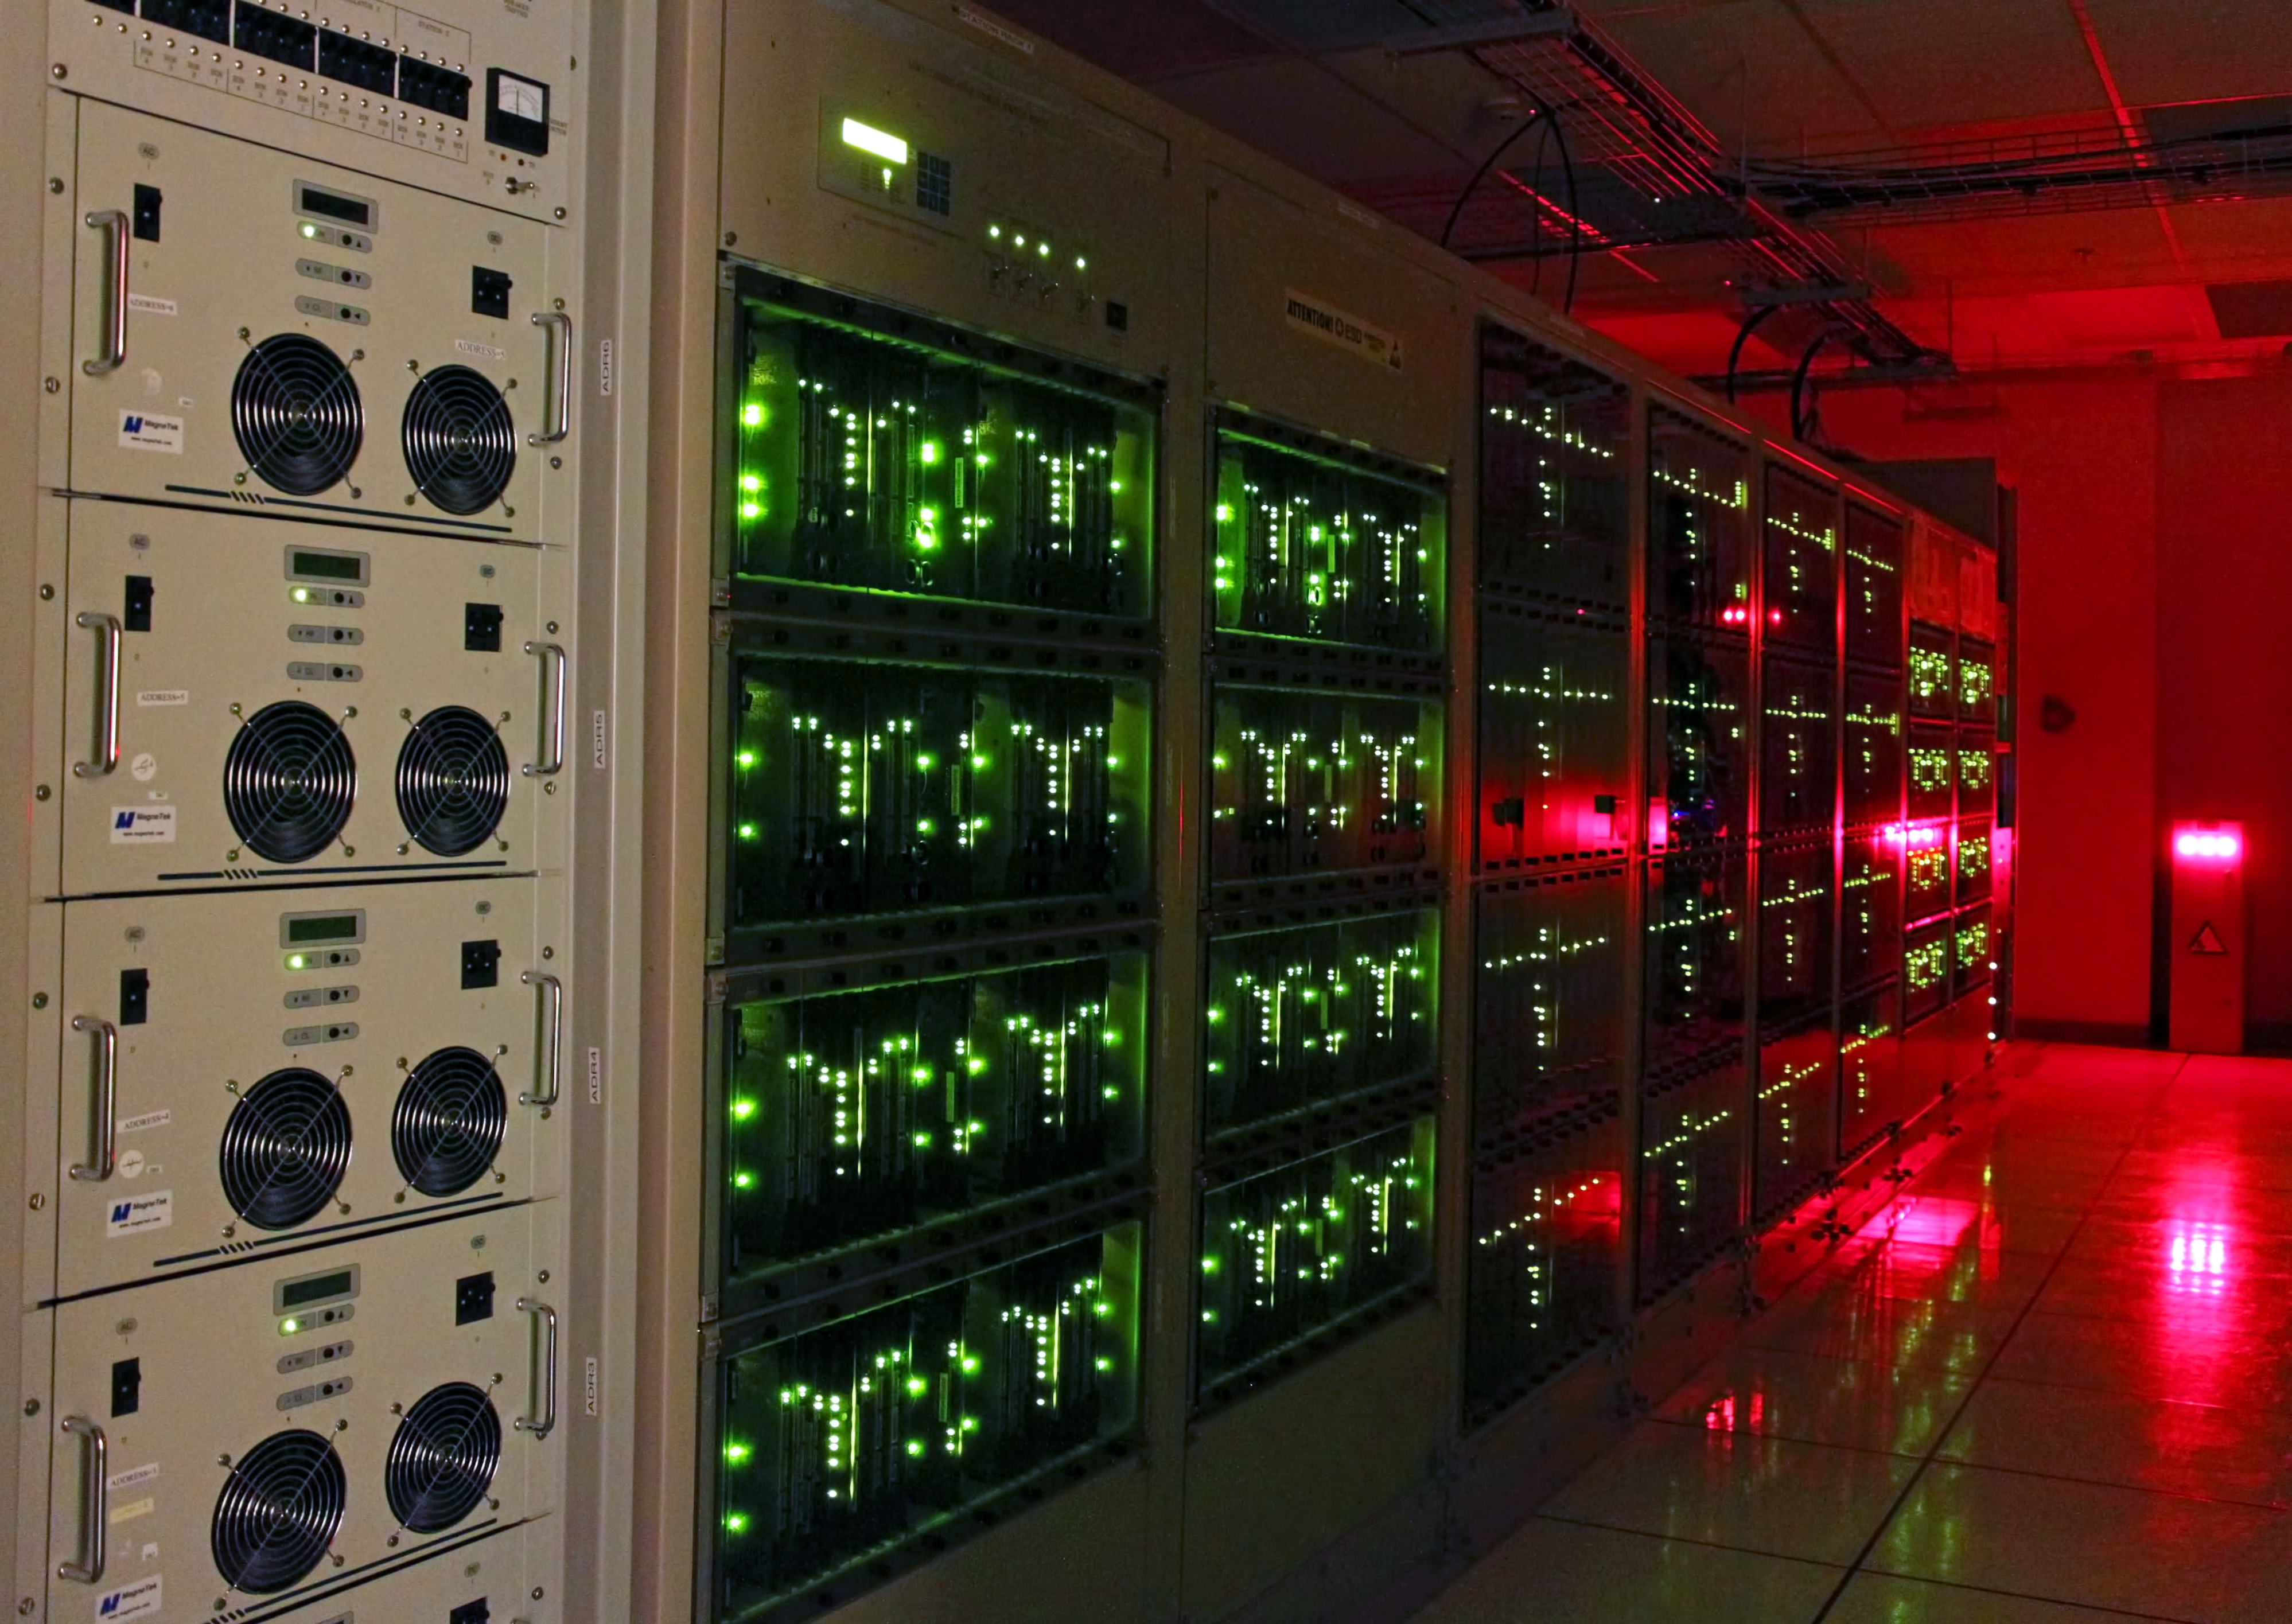

Lights glowing on the ALMA correlator

The ALMA correlator, one of the most powerful supercomputers in the world, has now been fully installed and tested at its remote, high altitude site in the Andes of northern Chile. This view shows lights glowing on some of the racks of the correlator in the ALMA Array Operations Site Technical Building. This photograph shows one of four quadrants of the correlator. The full system has four identical quadrants, with over 134 million processors, performing up to 17 quadrillion operations per second.

Credit: ALMA (ESO/NAOJ/NRAO), S. Argandoña